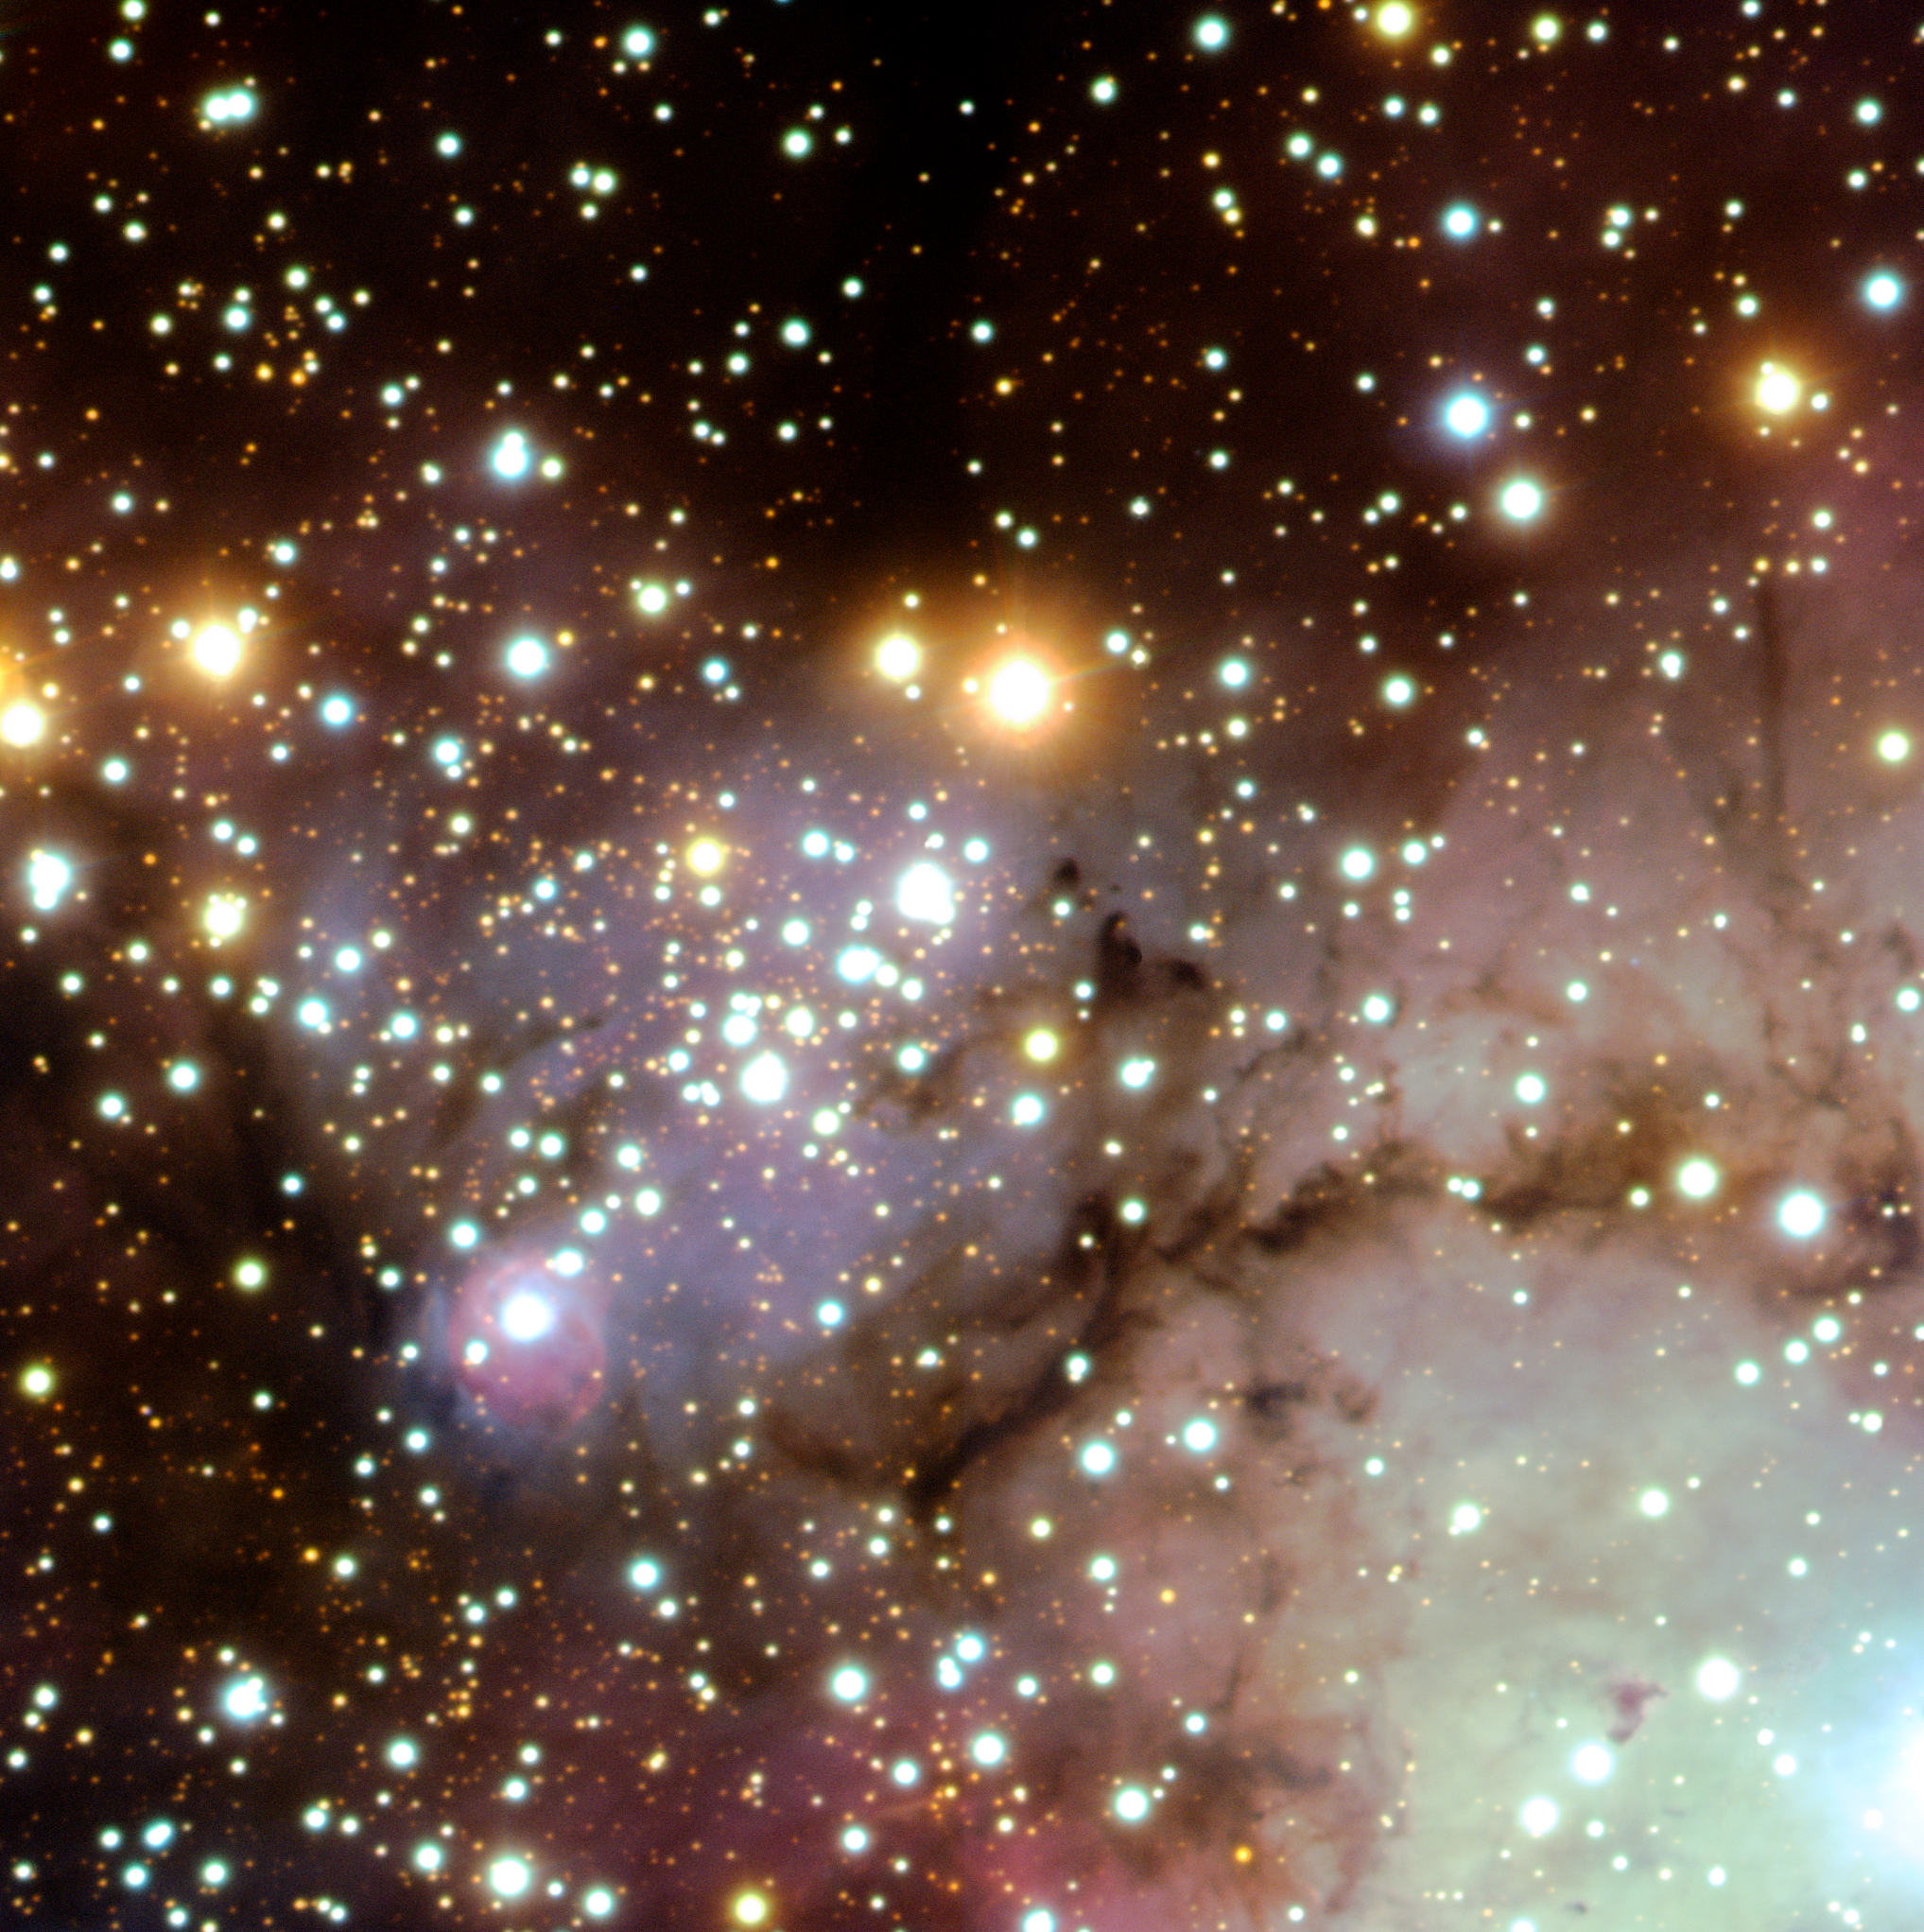

Open cluster Haffner 18

Open stellar cluster Haffner 18, perfectly illustrating three different stages of this process of star formation : in the centre of the picture, Haffner 18, a group of mature stars that have already dispersed their birth nebulae, represents the completed product or immediate past of the star formation process. Located at the bottom left of this cluster, a very young star, just come into existence and, still surrounded by its birth cocoon of gas, provides insight into the very present of star birth. Finally, the dust clouds towards the right corner of the image are active stellar nurseries that will produce more new stars in the future. Haffner 18 contains about 50 stars, among which several short lived, massive ones. The massive star still surrounded by a small, dense shell of hydrogen, has the rather cryptic name of FM3060a. The shell is about 2.5 light-years wide and expands at a speed of 20 km/s. It must have been created some 40,000 years ago. The cluster is between 25,000 and 30,000 light-years away from us.

Credit: ESO